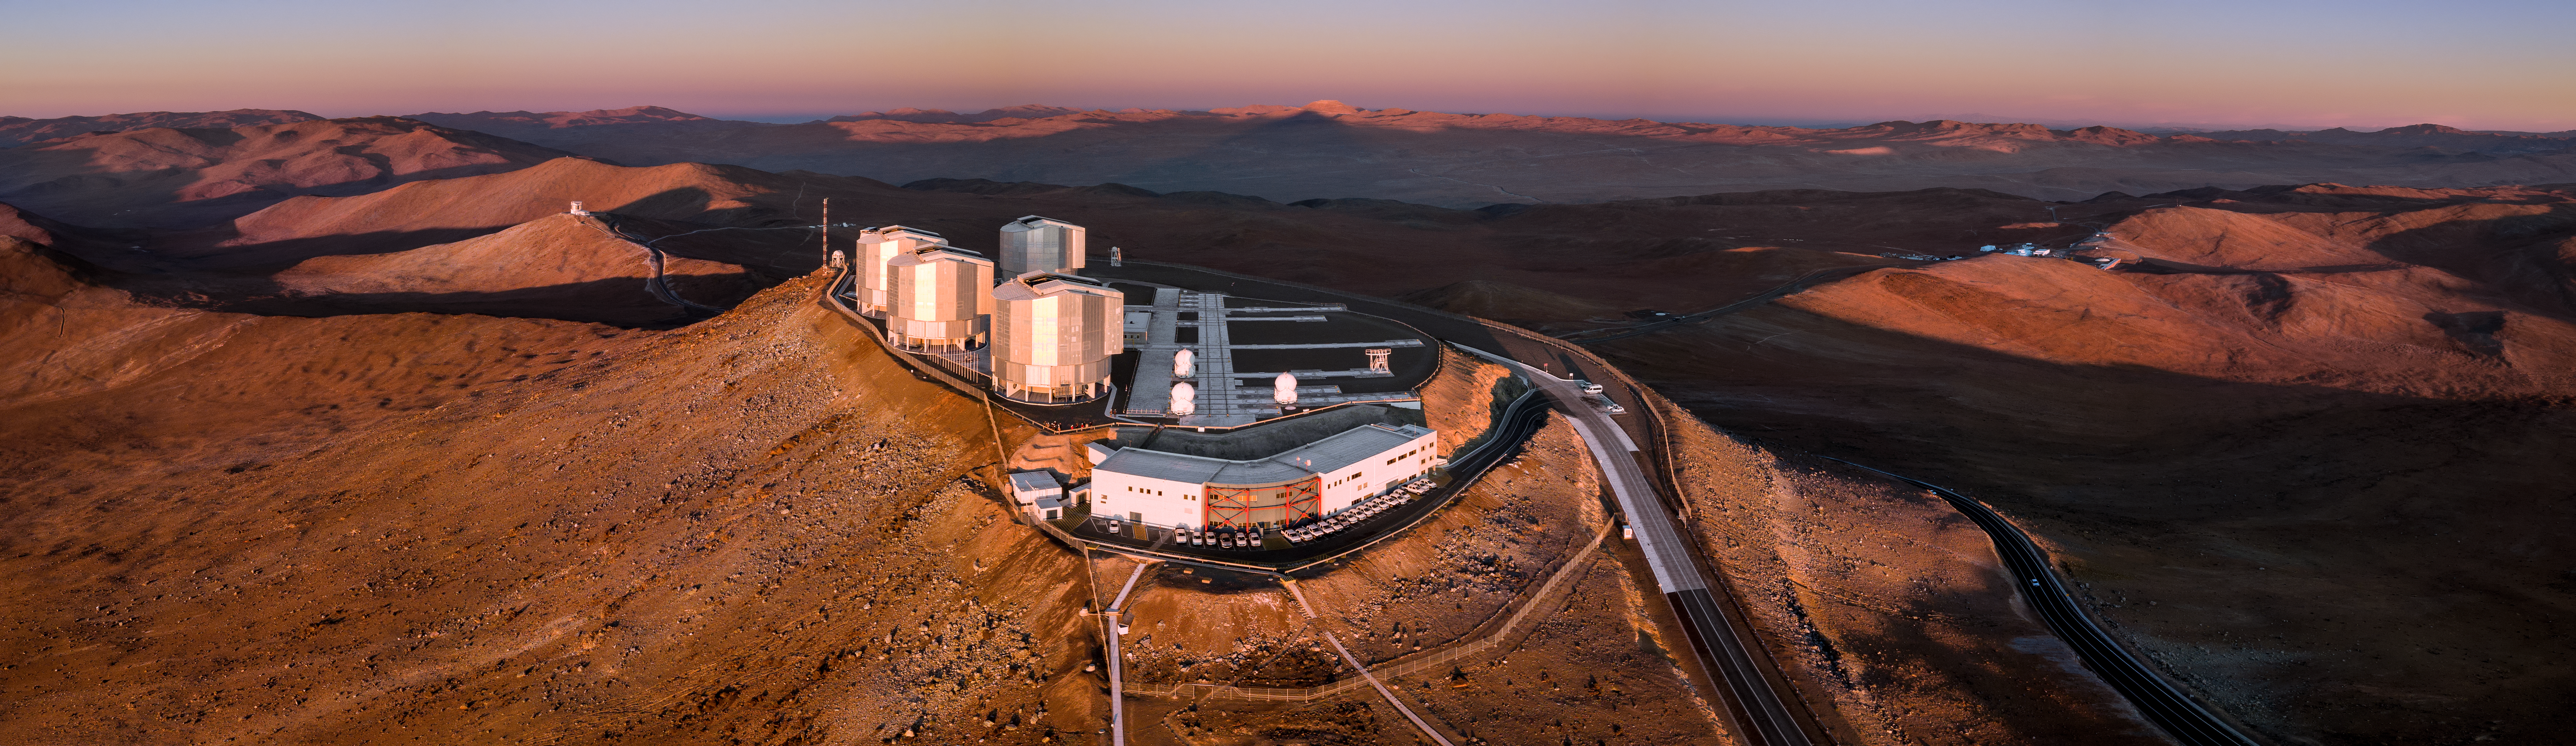

A Martian-esque Landscape

As dusk descends on ESO’s Paranal Observatory, the four Unit Telescopes that comprise the Very Large Telescope (VLT) shine brightly, taking in the last rays of sunlight as they prepare for the night of work ahead. Each of the angular domes sitting to the left of the plateau in this image contains a large telescope with an 8.2 metres mirror. There are also four smaller Auxiliary Telescopes at 1.8 metres diameter, visible as small domes — these can be moved along the system of gridlines marked on the floor. Paranal is nestled 2635 metres above sea level in a remote part of Chile’s Atacama Desert — and it looks even more Martian than usual in this soft, golden, eerie evening glow.

Credit: ESO/Gerhard Hüdepohl (atacamaphoto.com)